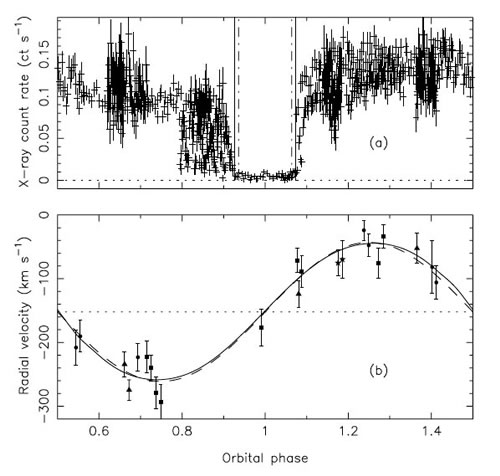

Phased X-ray light curve and radial velocity curve for M33 X-7

Phased X-ray light curve and radial velocity curve for M33 X-7. (a) The Chandra ACIS light curve in the 0.5 − 5 keV energy band. (b) The radial velocity curve derived from the Gemini spectra (extracted using the GMOS IRAF package) with the best-fitting model shown as a solid line. The error bars 1σ (s.d.) statistical. The dashed line is the best-fitting sinusoid.

Credit: International Gemini Observatory/NOIRLab/NSF/AURA